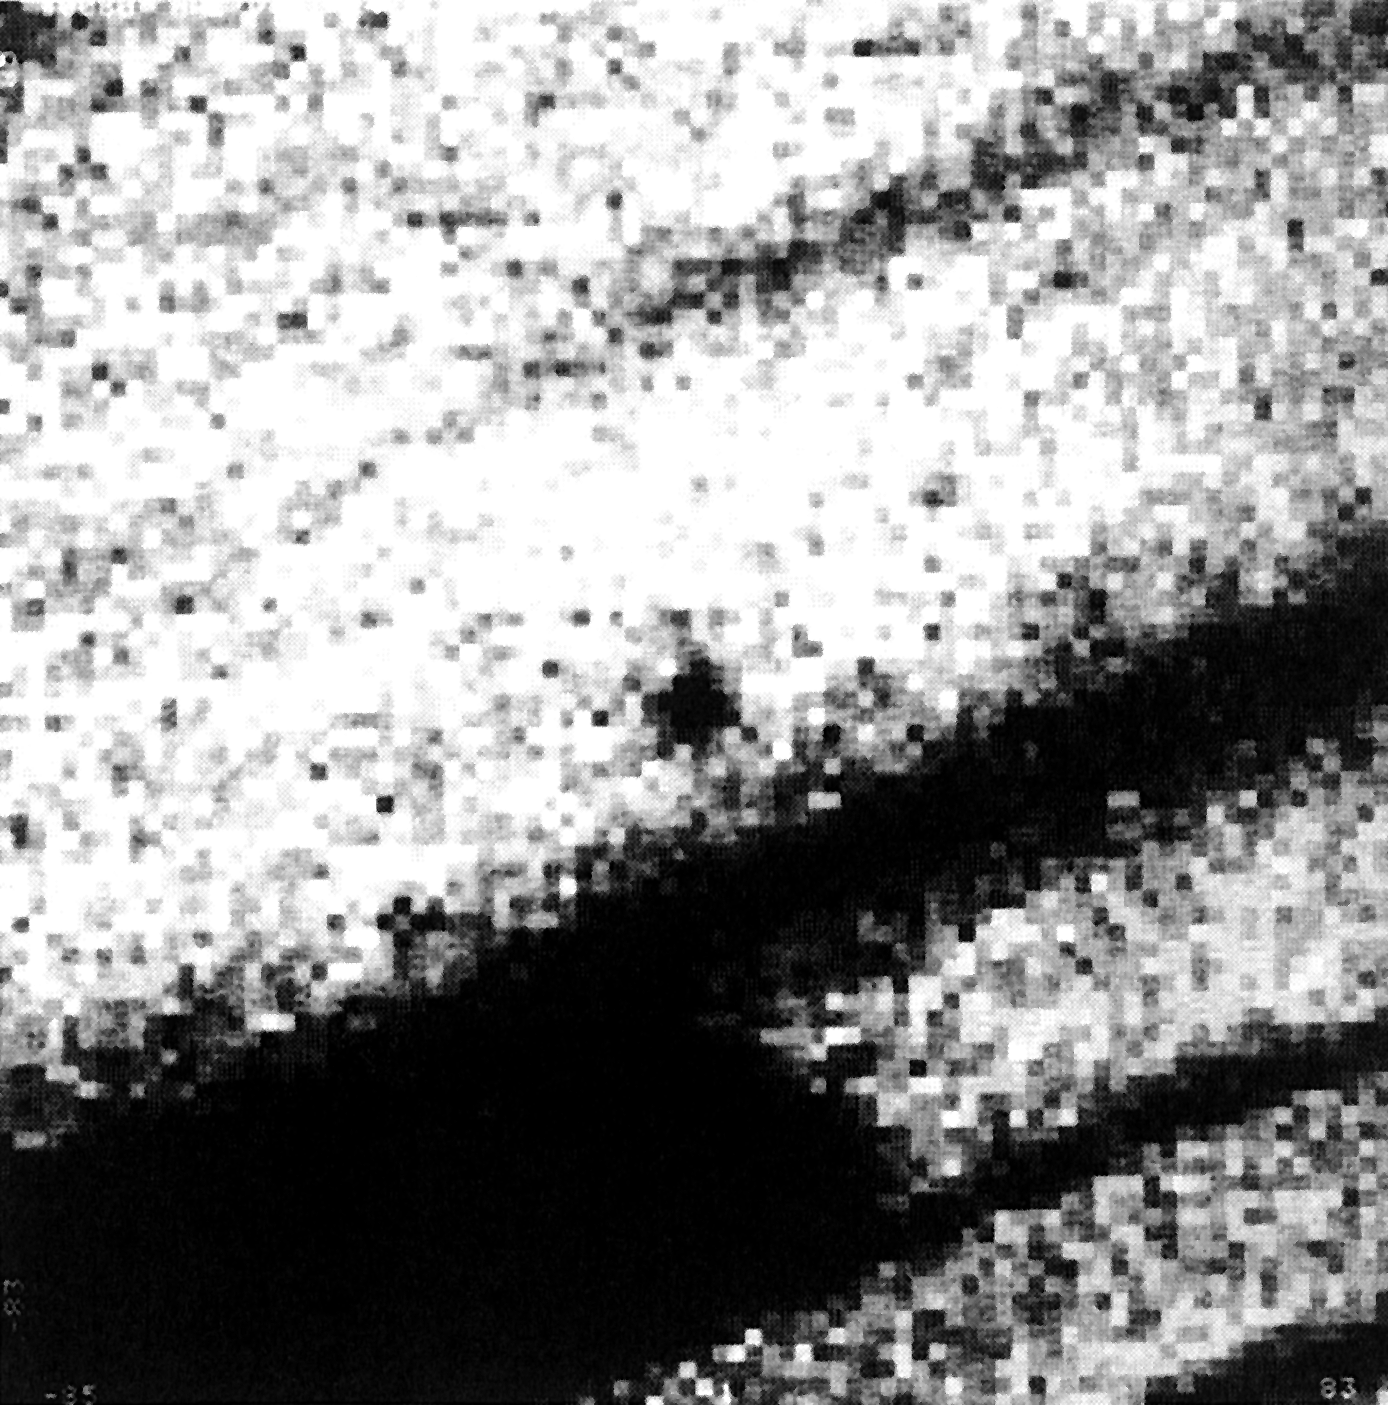

Comet Halley in February 1990

Comet Halley in February 1990.

Credit: ESO